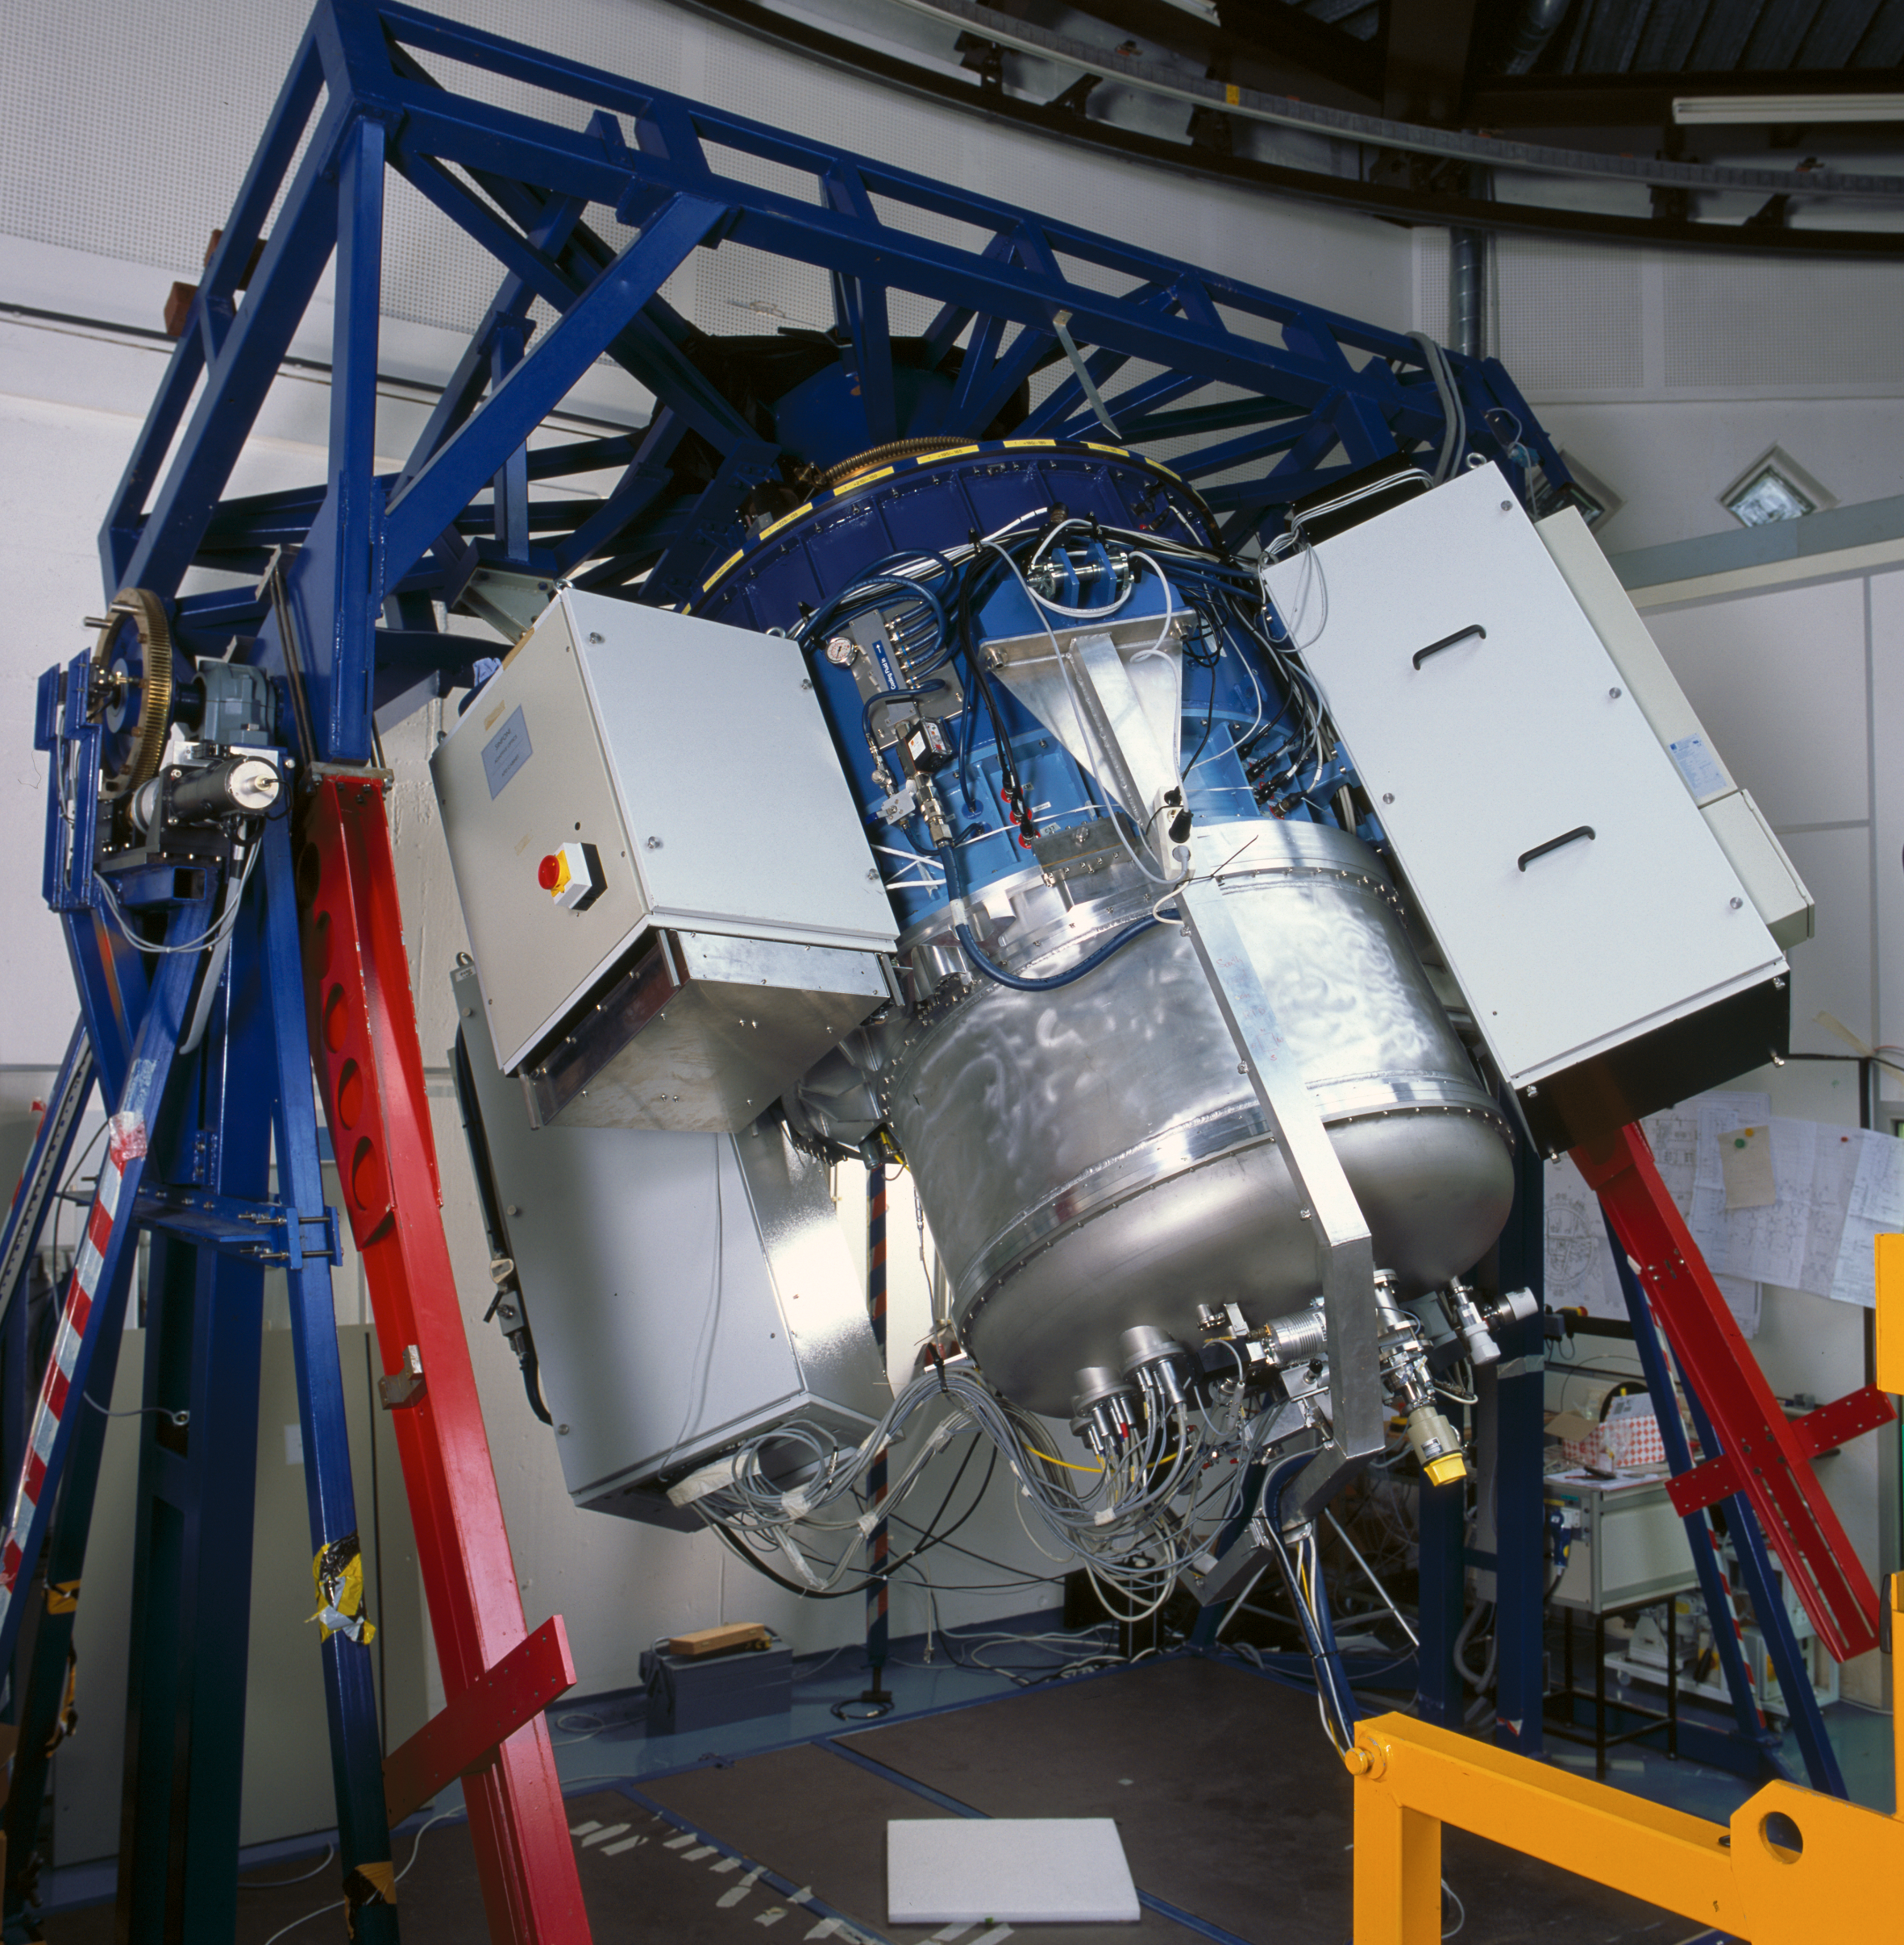

SINFONI

SINFONI at the integration lab at the ESO Headquarters in Garching in 2004.

Credit: ESO